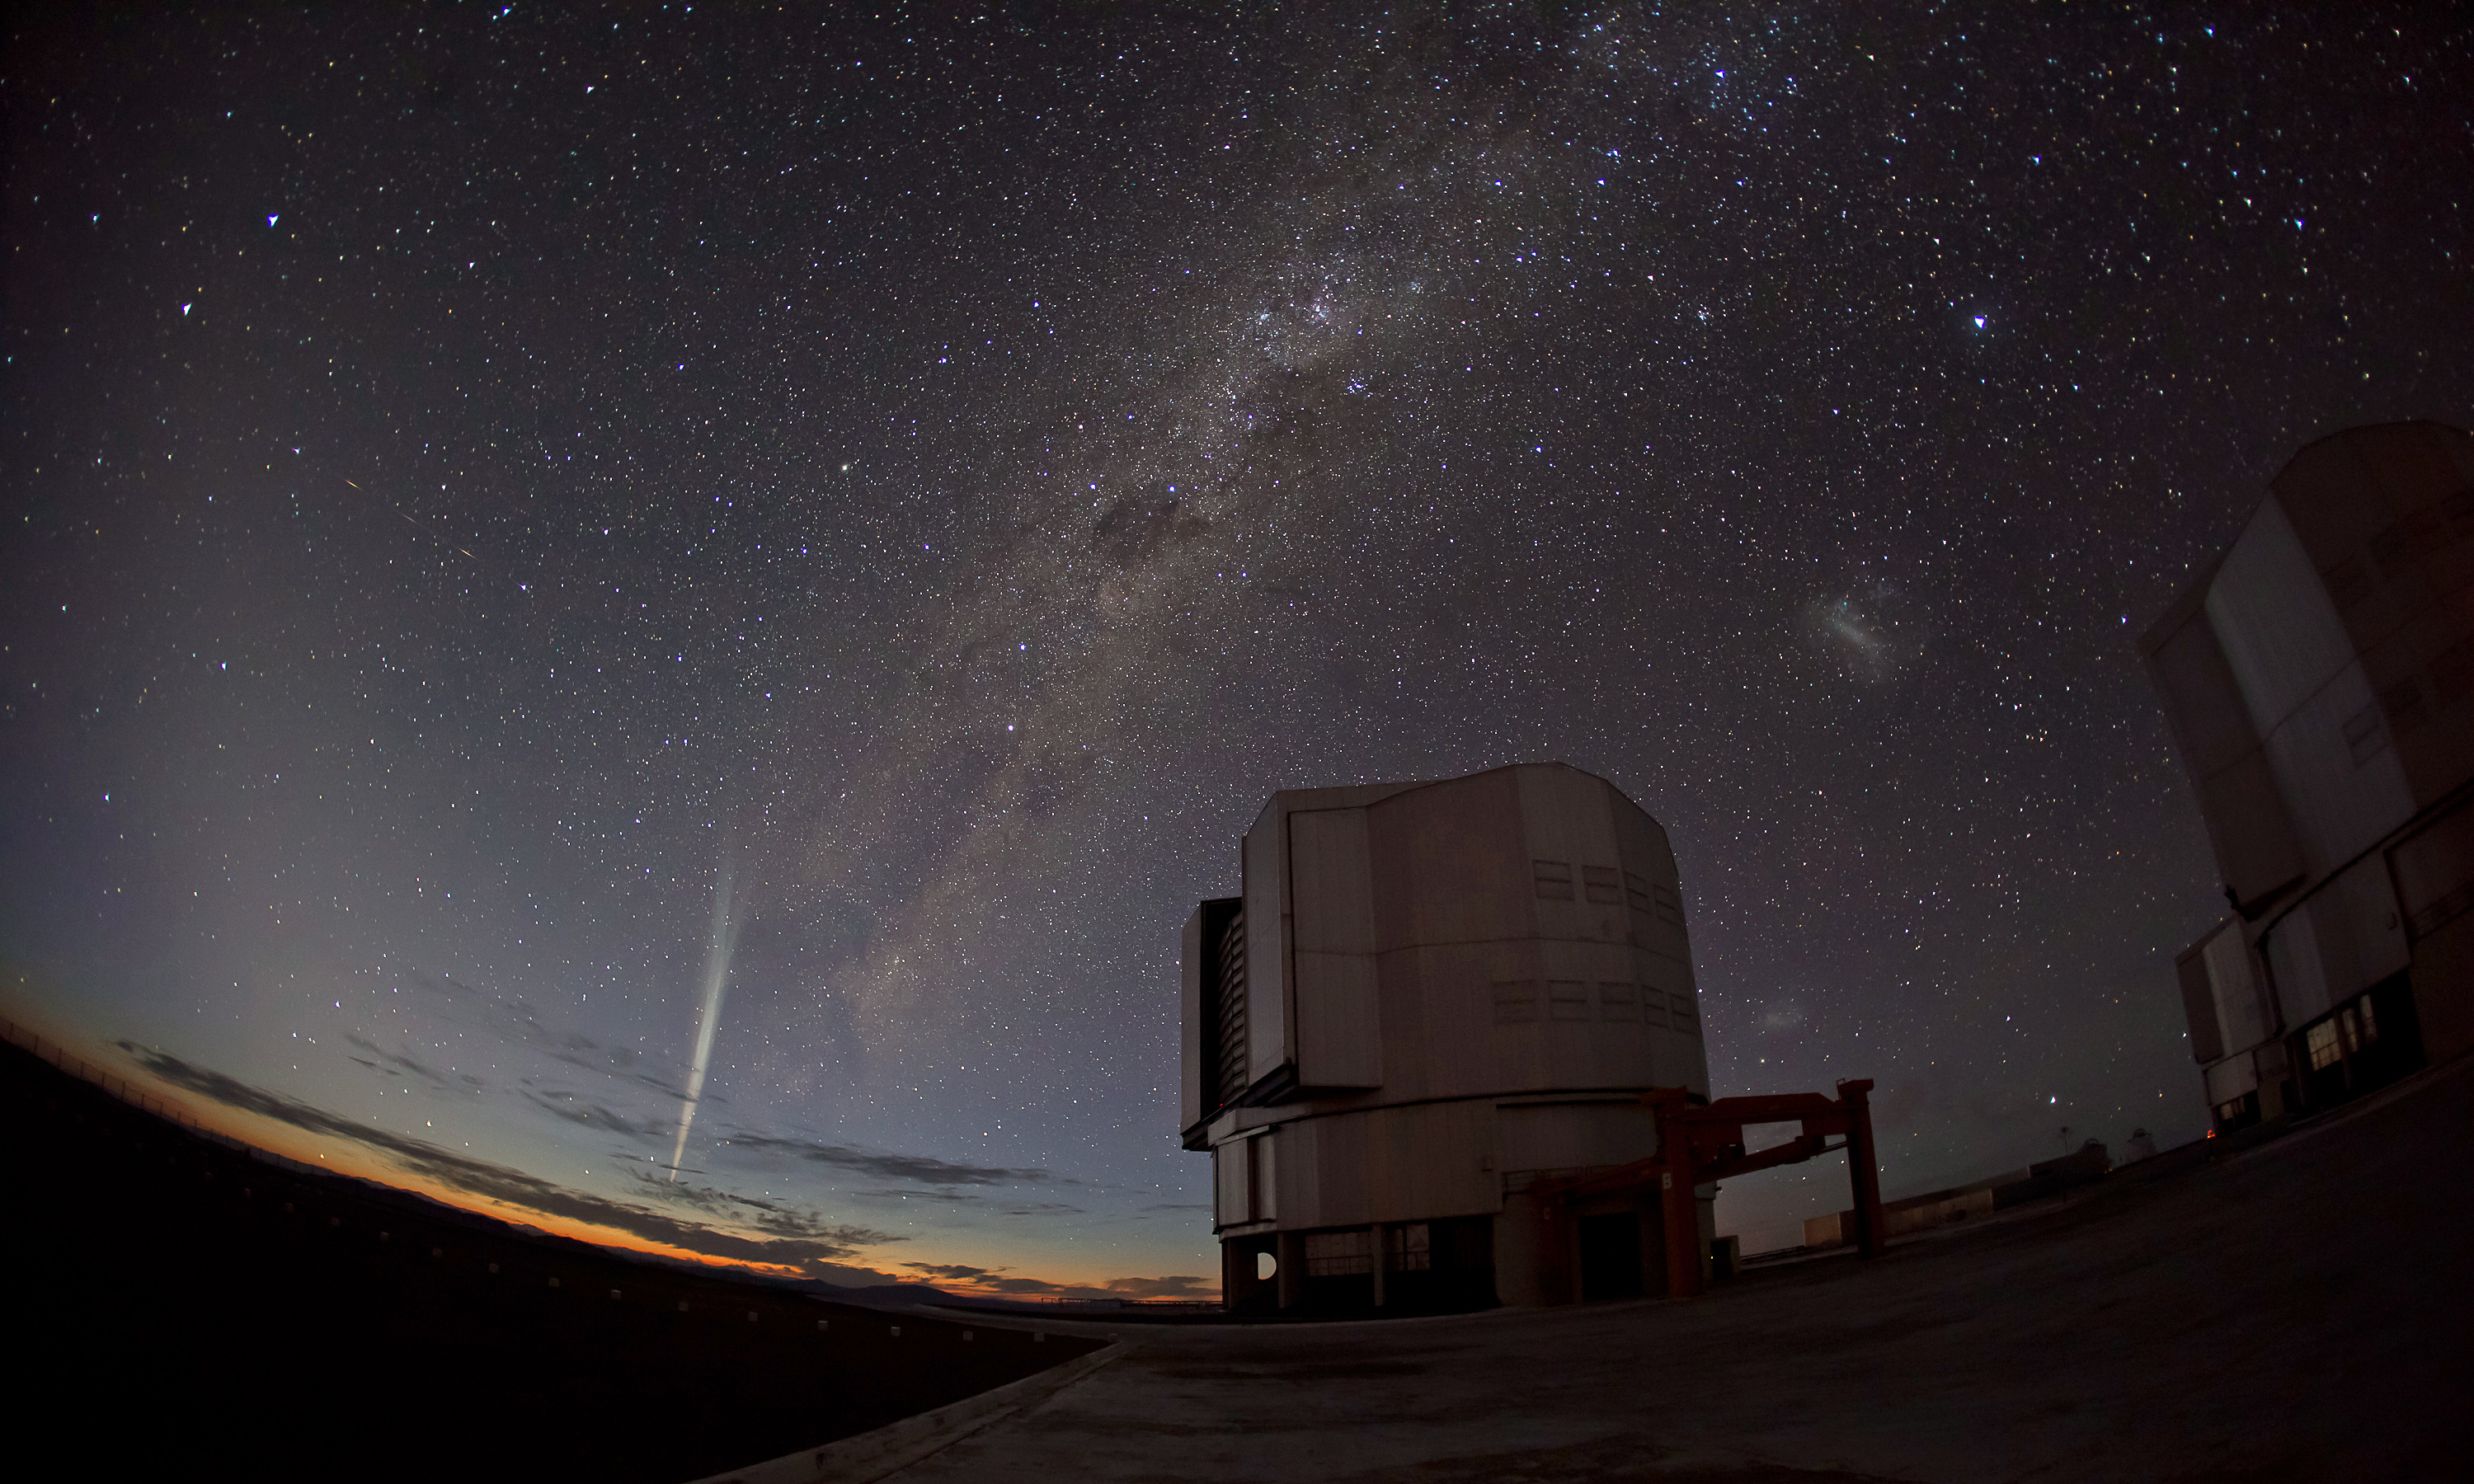

Christmas comet Lovejoy captured at Paranal

ESO optician Guillaume Blanchard captured this marvellous wide-angle photo of Comet Lovejoy just two days ago on 22 December 2011. Comet Lovejoy has been the talk of the astronomy community over the past few weeks. It was first discovered on 27 November by the Australian amateur astronomer Terry Lovejoy and was classified as a Kreutz sungrazer, with its orbit taking it very close to the Sun, passing a mere 140 000 kilometres from the Sun’s surface.

Credit: G. Blanchard(eso.org/~gblancha)/ESO